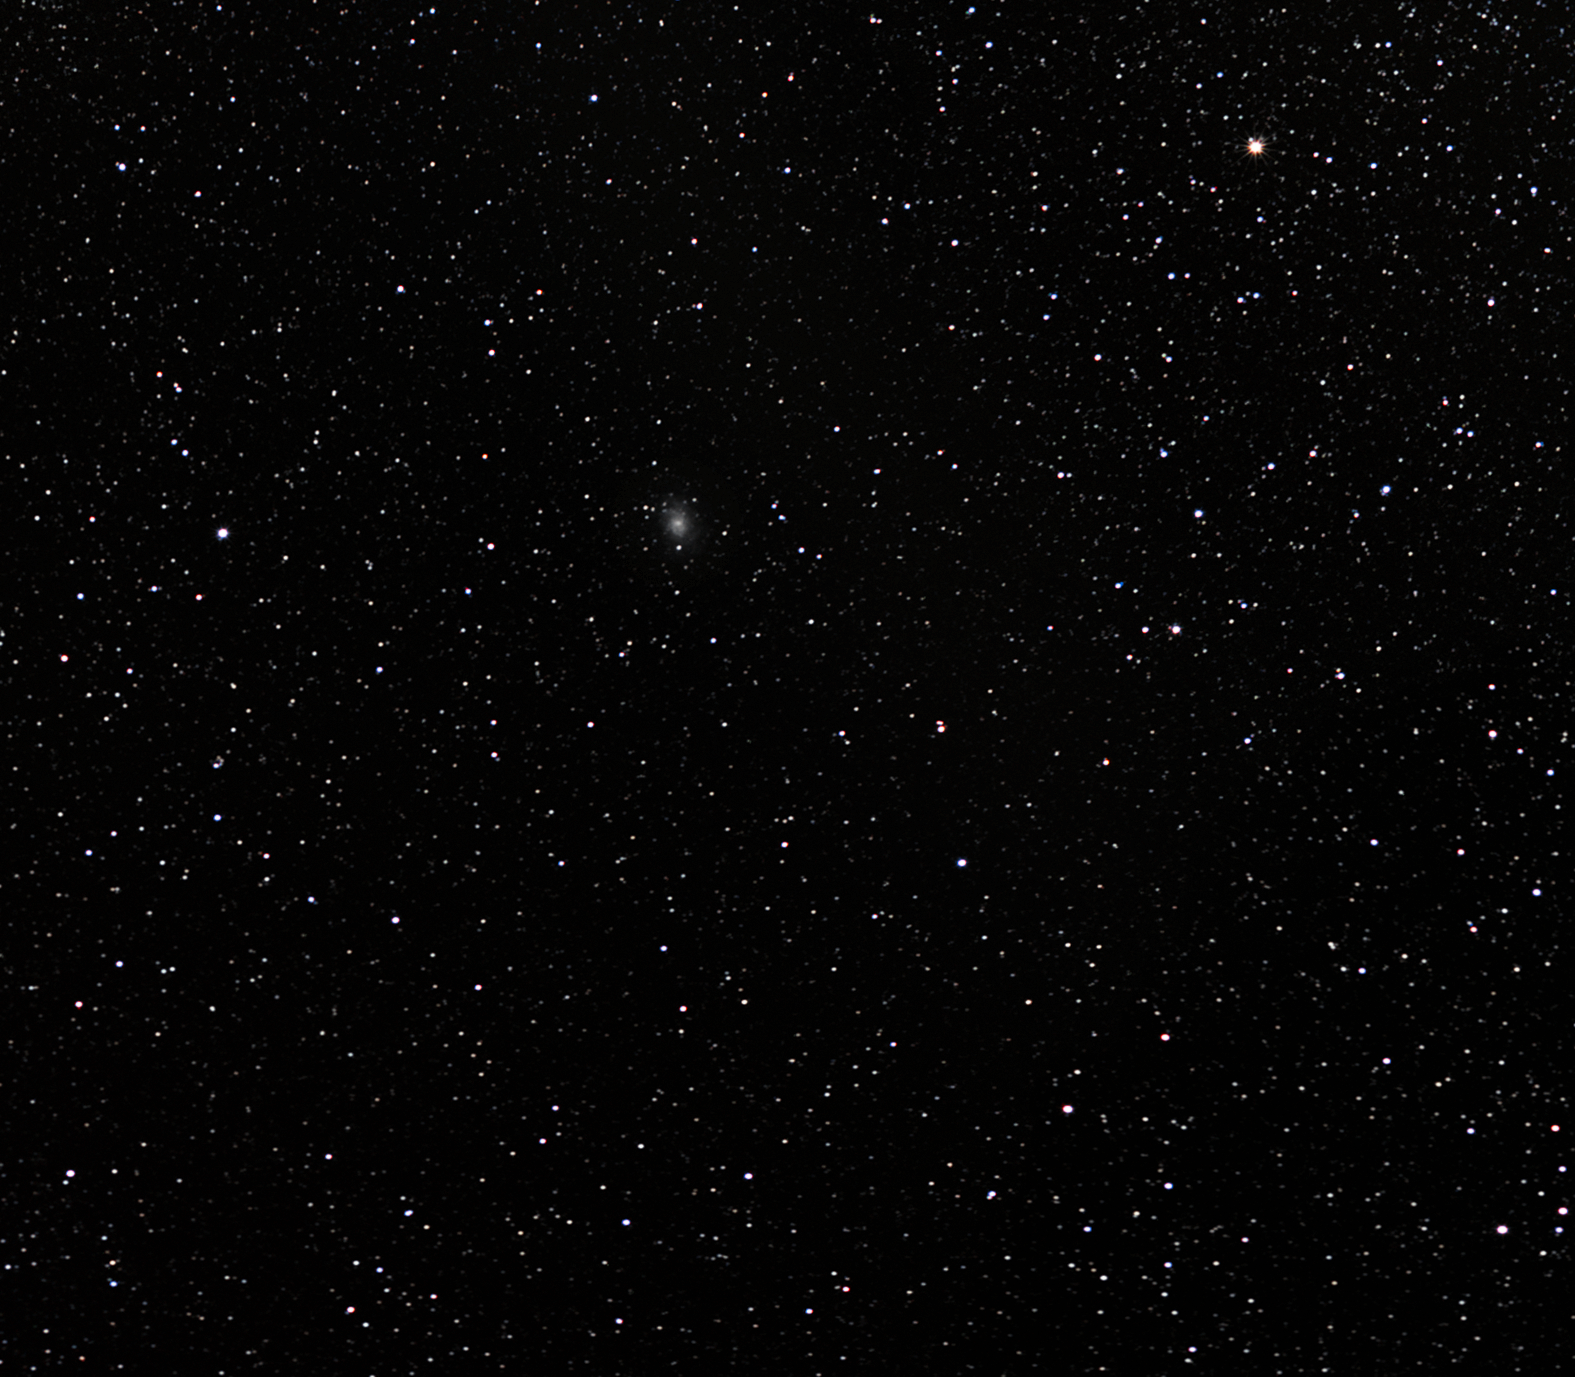

The Triangulum Galaxy

The Triangulum Galaxy, located about three million light-years away toward the constellation of Triangulum (the Triangle), measures some 50,000 to 60,000 light-years across. Mass estimates for this spiral galaxy range between 10 and 40 billion times the mass of the Sun, establishing it as the third largest member in the Local Group of galaxies, after the Andromeda Galaxy and our own Milky Way. The Triangulum Galaxy sports a small satellite known as the Pisces Dwarf Galaxy. Some astronomers think that the Triangulum Galaxy may be gravitationally trapped in orbit around the Andromeda Galaxy.

For curious observers, the Triangulum Galaxy serves as an especially interesting target with its hydrogen clouds, reflection nebulae and globular clusters. The giant emission nebula NGC 604, with a diameter of nearly 1,500 light-years, is one of the largest emission nebulae known, stretching over an area of sky 40 times the size of the visible portion of the Orion Nebula. Viewing conditions will only improve with time: the Triangulum Galaxy is approaching our galaxy at a speed of about 100,000 kilometres per hour.

On the night of 25 August 1764, Charles Messier, the famous French comet hunter, noted this object and registered it as the number 33 in his catalogue (Messier 33). However, the Triangulum Galaxy was probably first documented by Italian astronomer Giovanni Battista Hodierna before 1654.

On an extremely clear, dark night from a perfect site, this galaxy is just visible with the unaided eye. As it is located at about 3 million light-years from us, Messier 33 is the most distant celestial object visible without any instrument.

Credit: ESO/S. Brunier